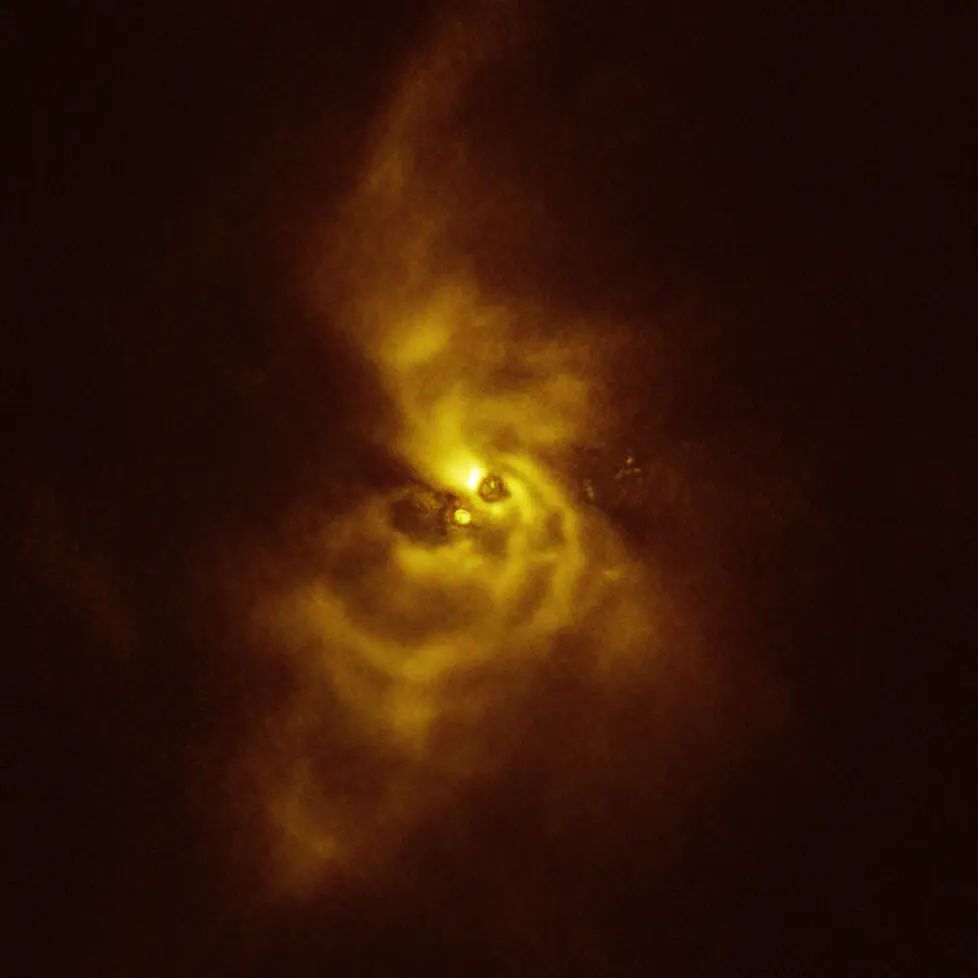

Intricate spiral arms around V960 Mon captured with SPHERE

This image of the young star V960 Mon and its surrounding material was taken with the Spectro-Polarimetric High-contrast Exoplanet REsearch (SPHERE) instrument on ESO’s VLT. The material orbiting the young star is assembling together in a series of intricate spiral arms that extend to distances greater than the entire Solar System.

Credit: ESO/Weber et al